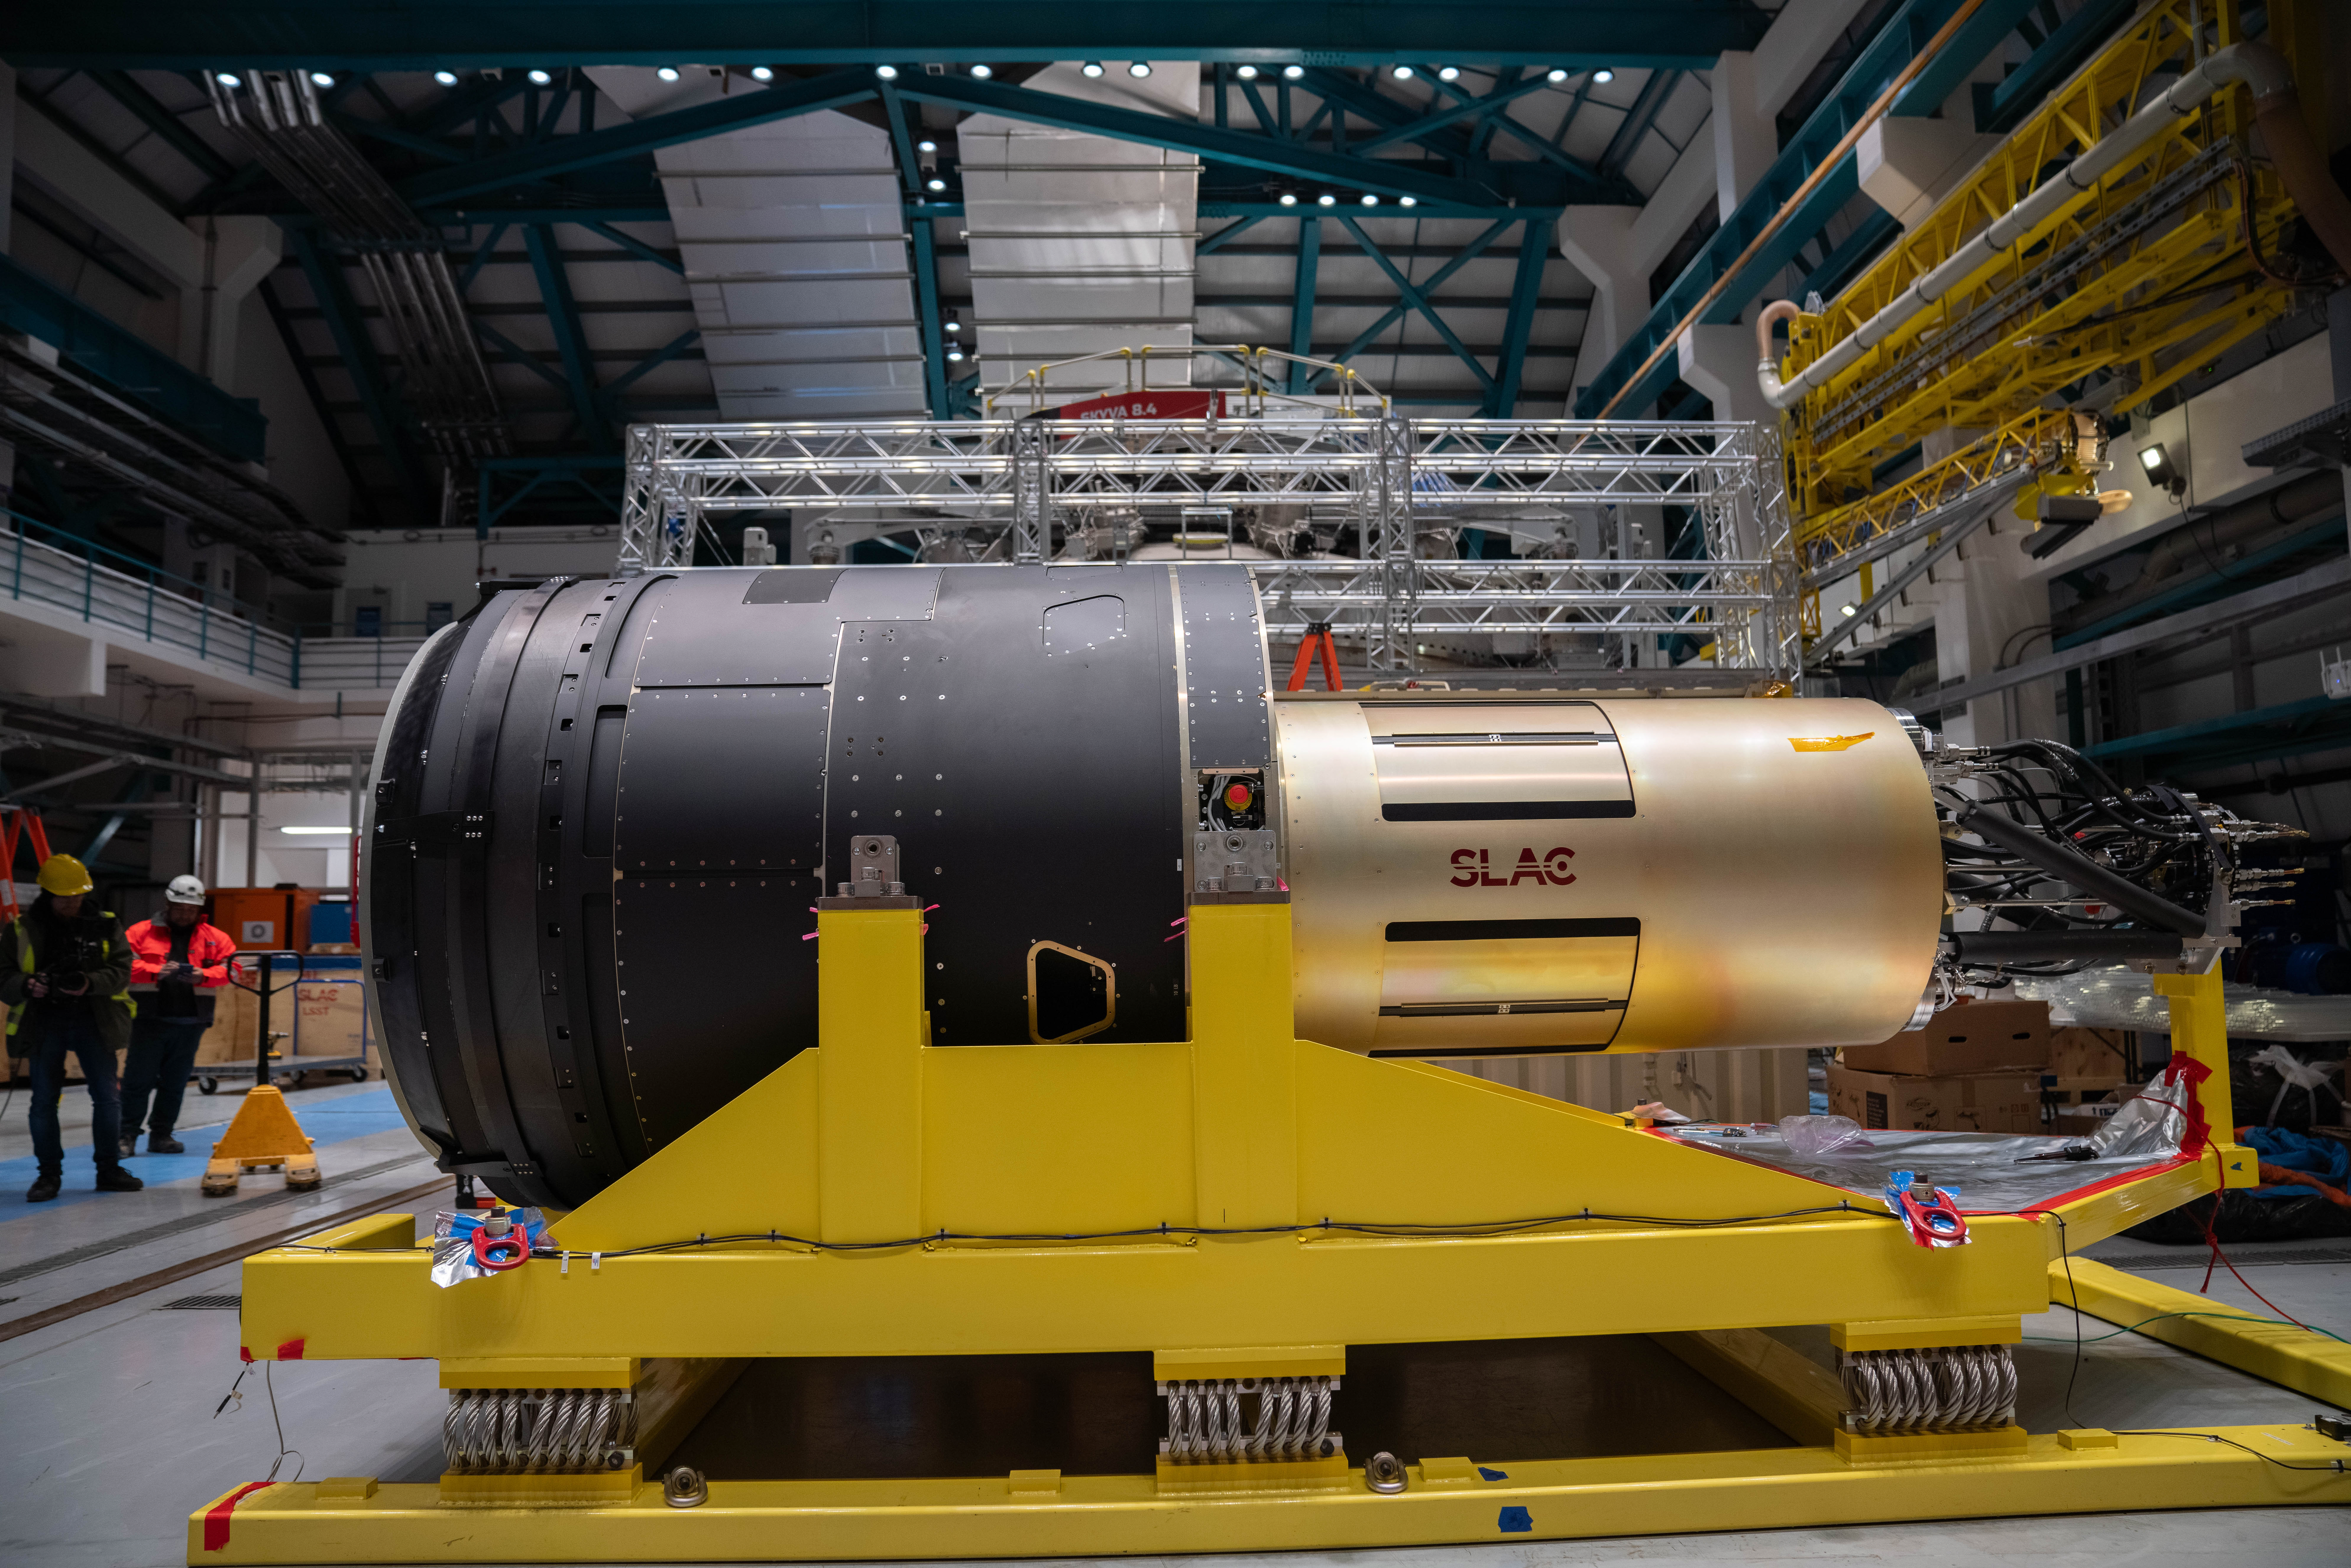

LSST Camera Arrives at Rubin Observatory

The LSST Camera is lifted out of its shipping crate on the third level of Rubin Observatory. The 3200-megapixel LSST Camera is the largest digital camera in the world, and it will soon be installed on the Simonyi Survey Telescope at Vera C. Rubin Observatory in Chile. When Rubin begins the Legacy Survey of Space and Time (LSST) in late 2025, the LSST Camera will take detailed images of the southern hemisphere sky for 10 years, building the most comprehensive timelapse view of our Universe we’ve ever seen. Using the LSST Camera, Rubin Observatory will fuel advances — and brand new discoveries — in many science areas, including exploring the nature of dark matter and dark energy, mapping the Milky Way, surveying our Solar System, and studying celestial objects that change in brightness or position.

Credit: Olivier Bonin/SLAC National Accelerator Laboratory